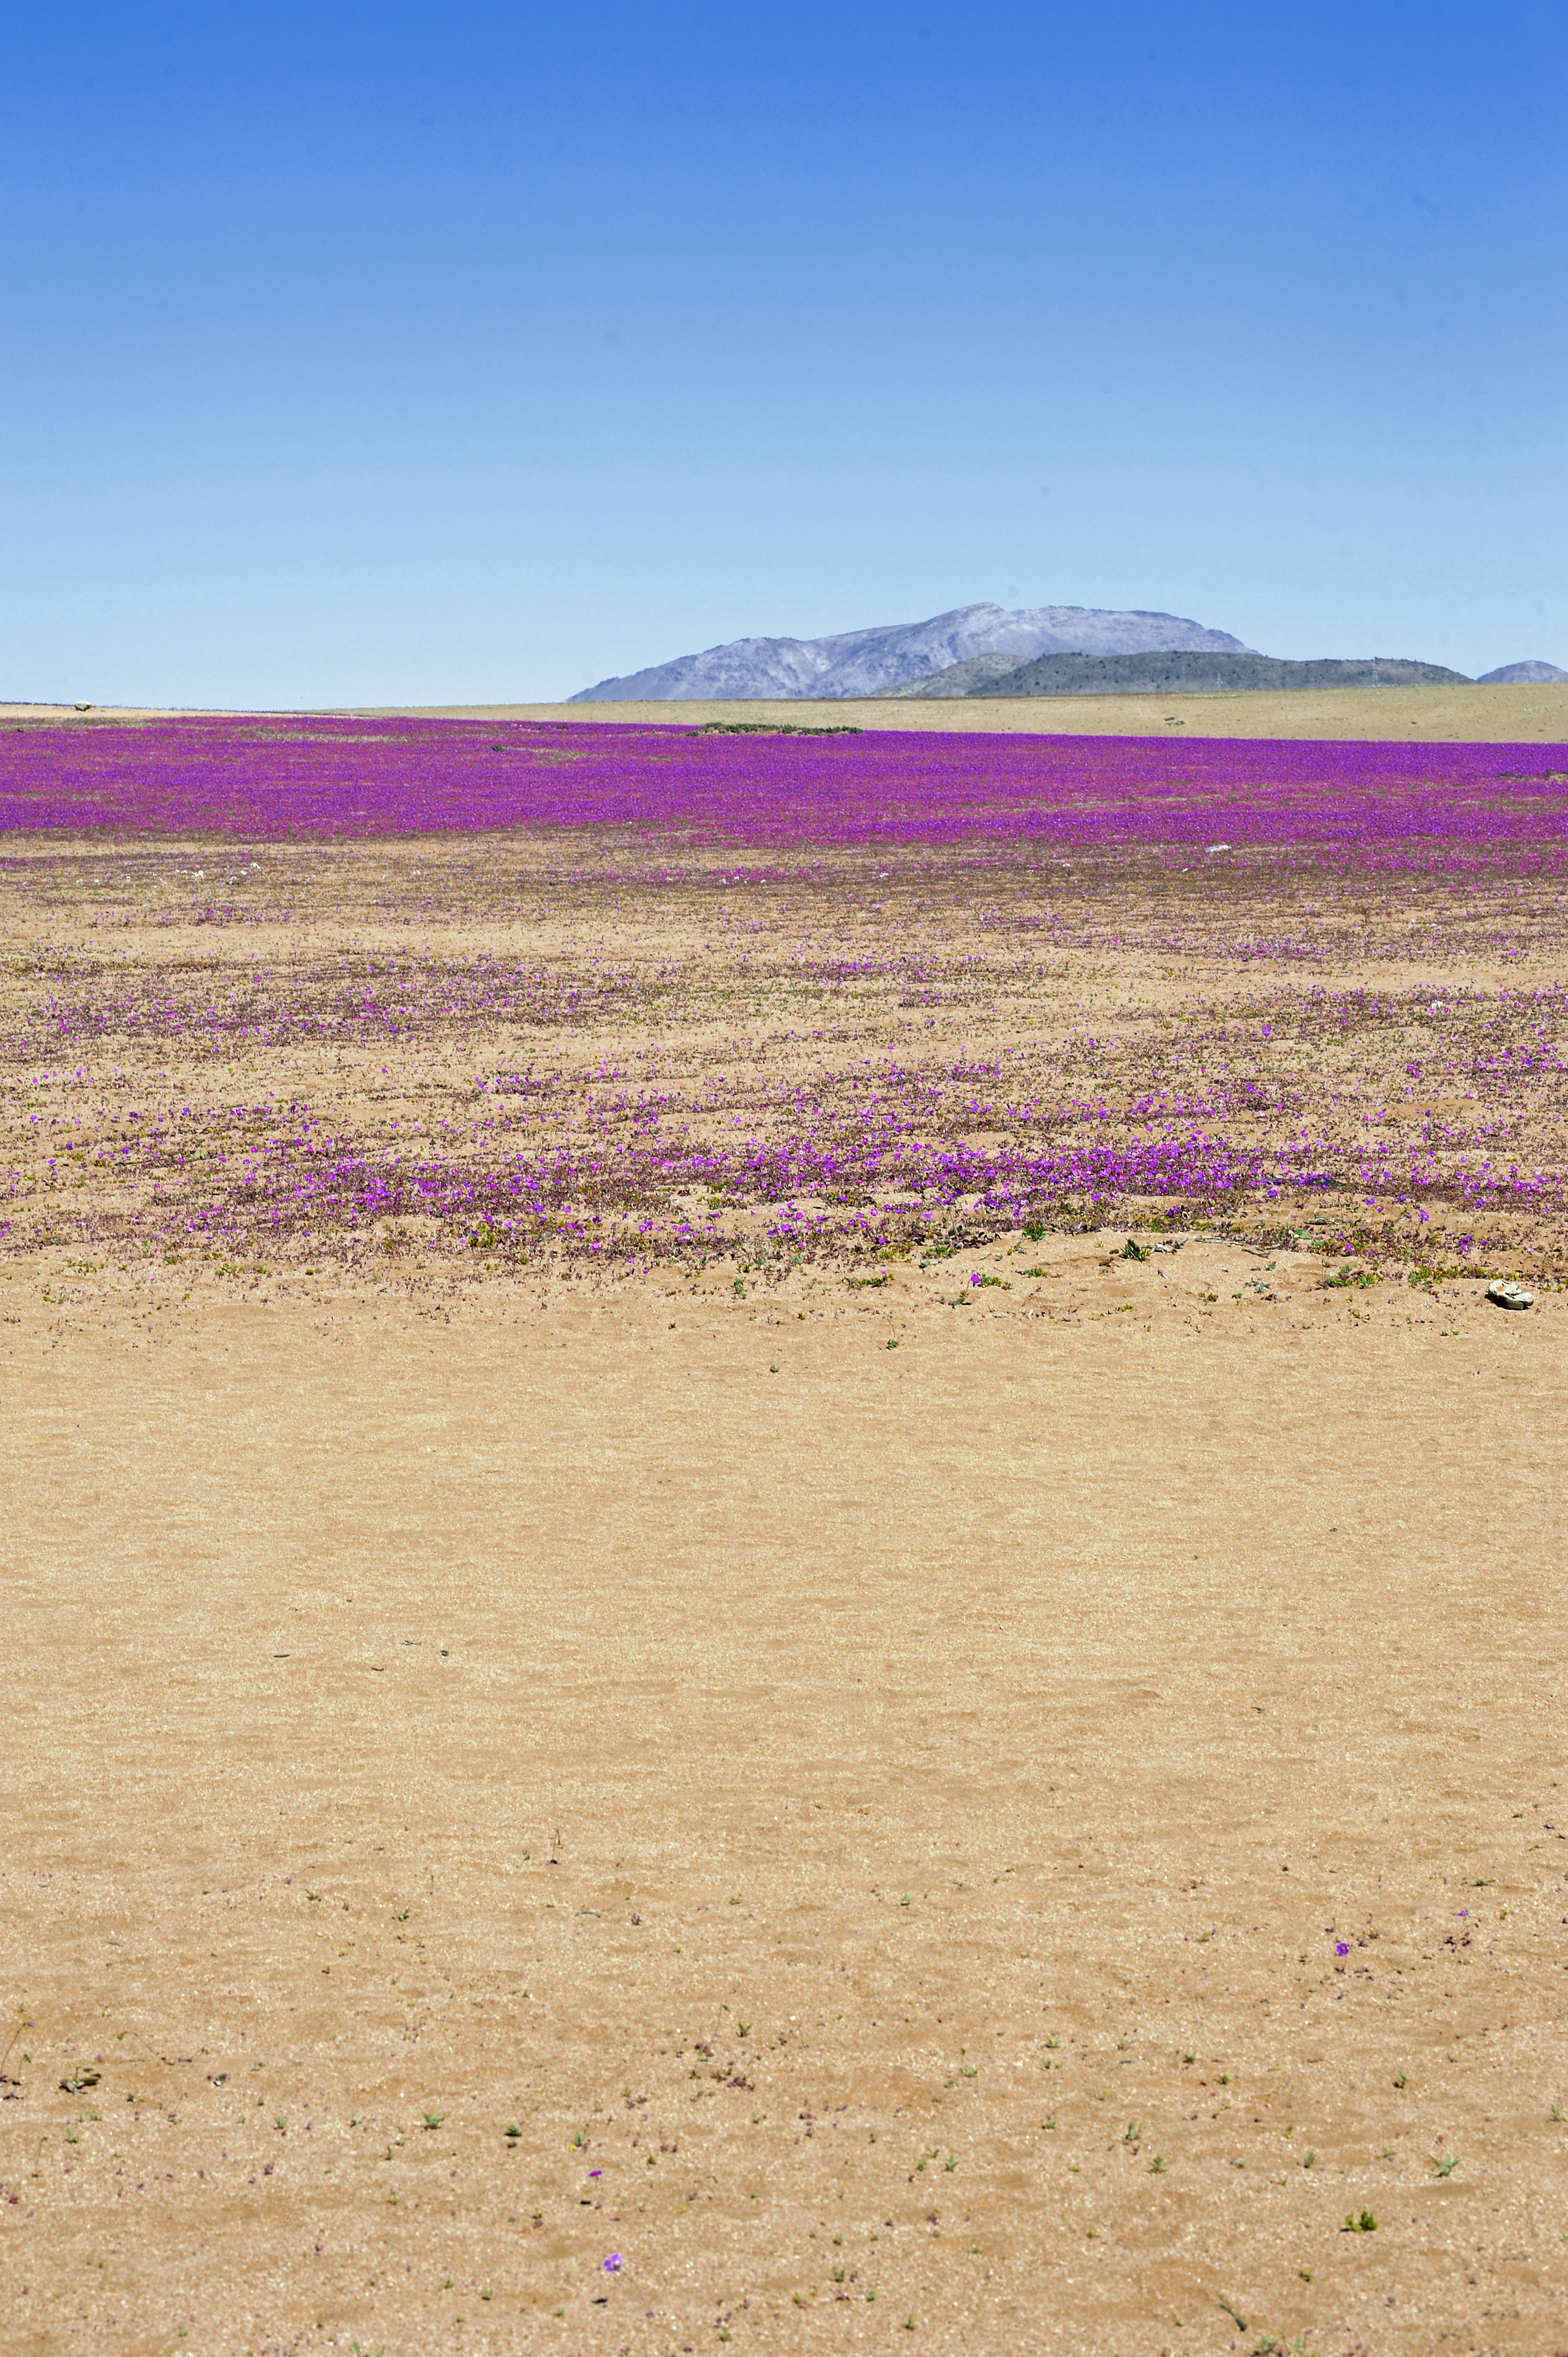

Atacama Desert in bloom

The Desert in bloom in the III Region of Chile, during austral winter 2010.

Credit: P. Pardo Ávalos/ESO